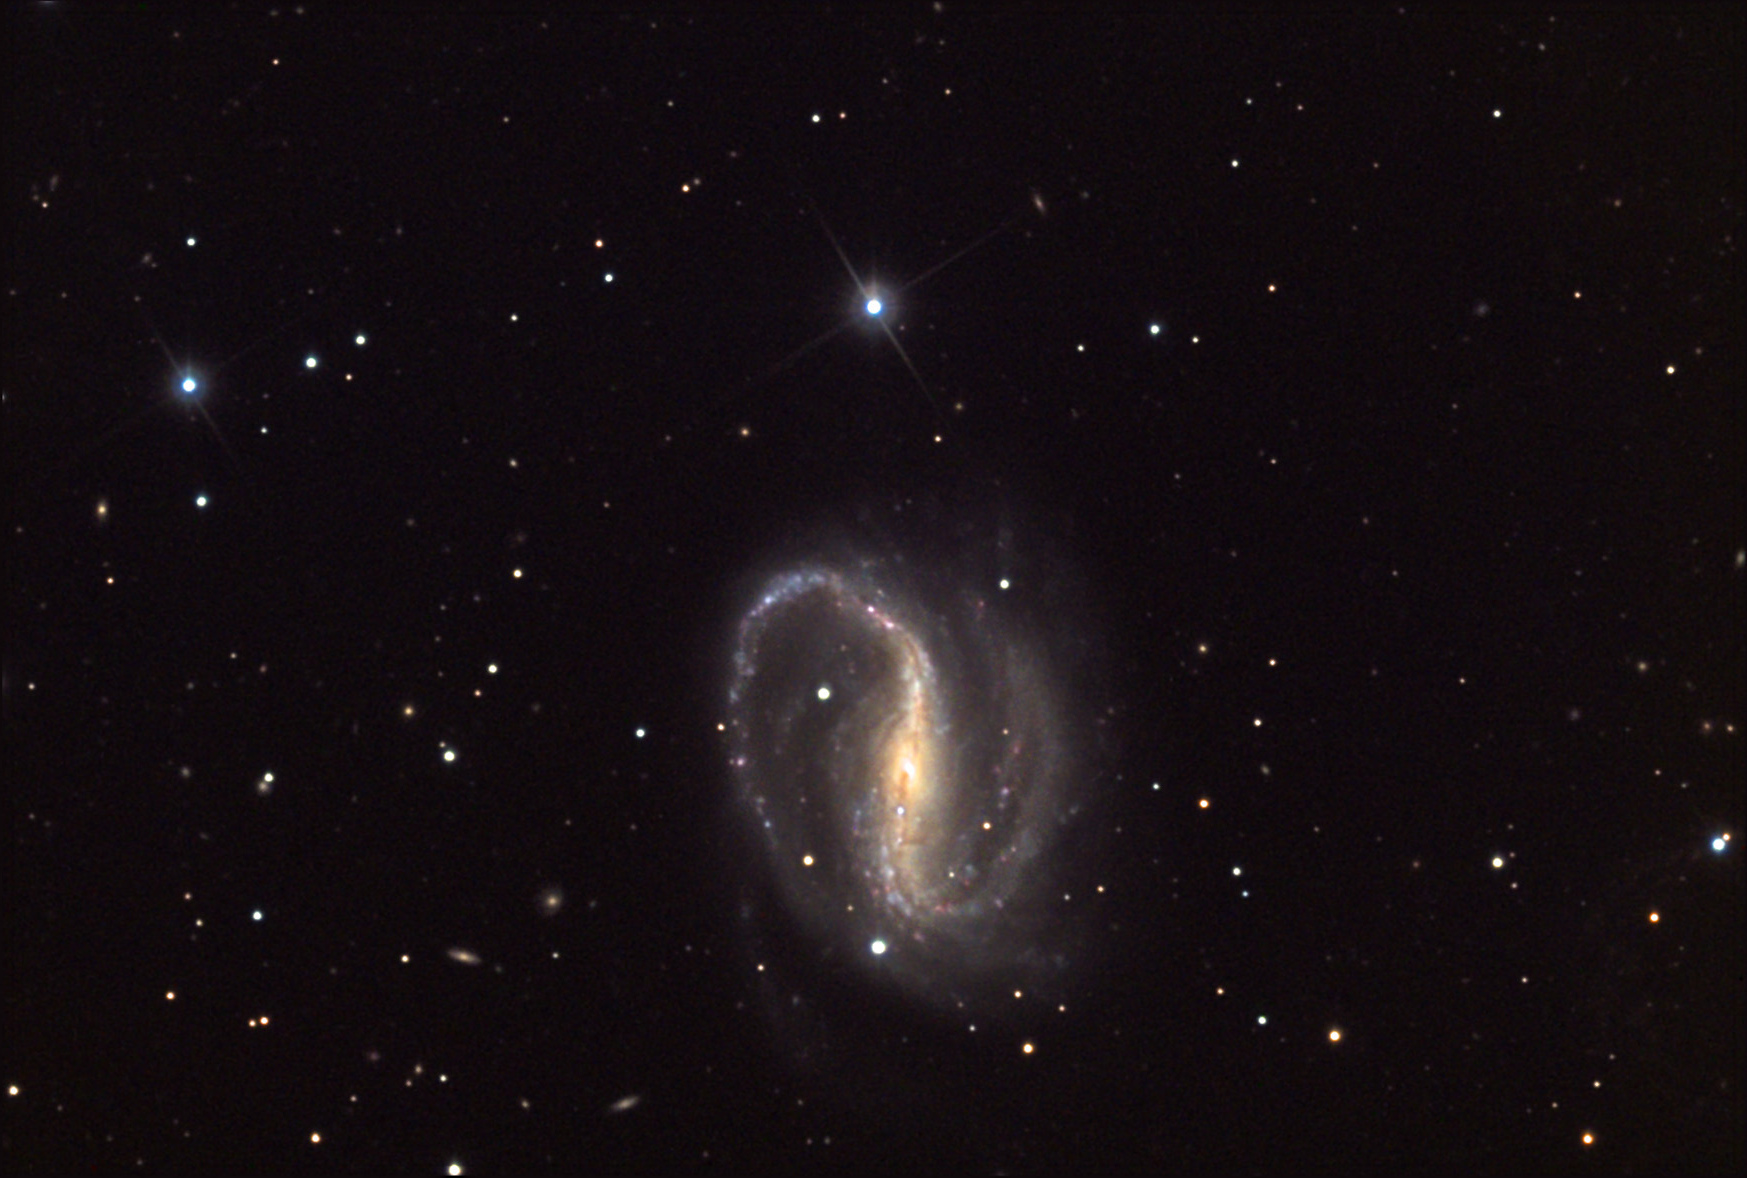

NGC 7479

This fantastic barred spiral galaxy is located about 100 million lightyears away in Pegasus.

This image was taken as part of Advanced Observing Program (AOP) program at Kitt Peak Visitor Center during 2014.

Credit: KPNO/NOIRLab/NSF/AURA/Adam Block